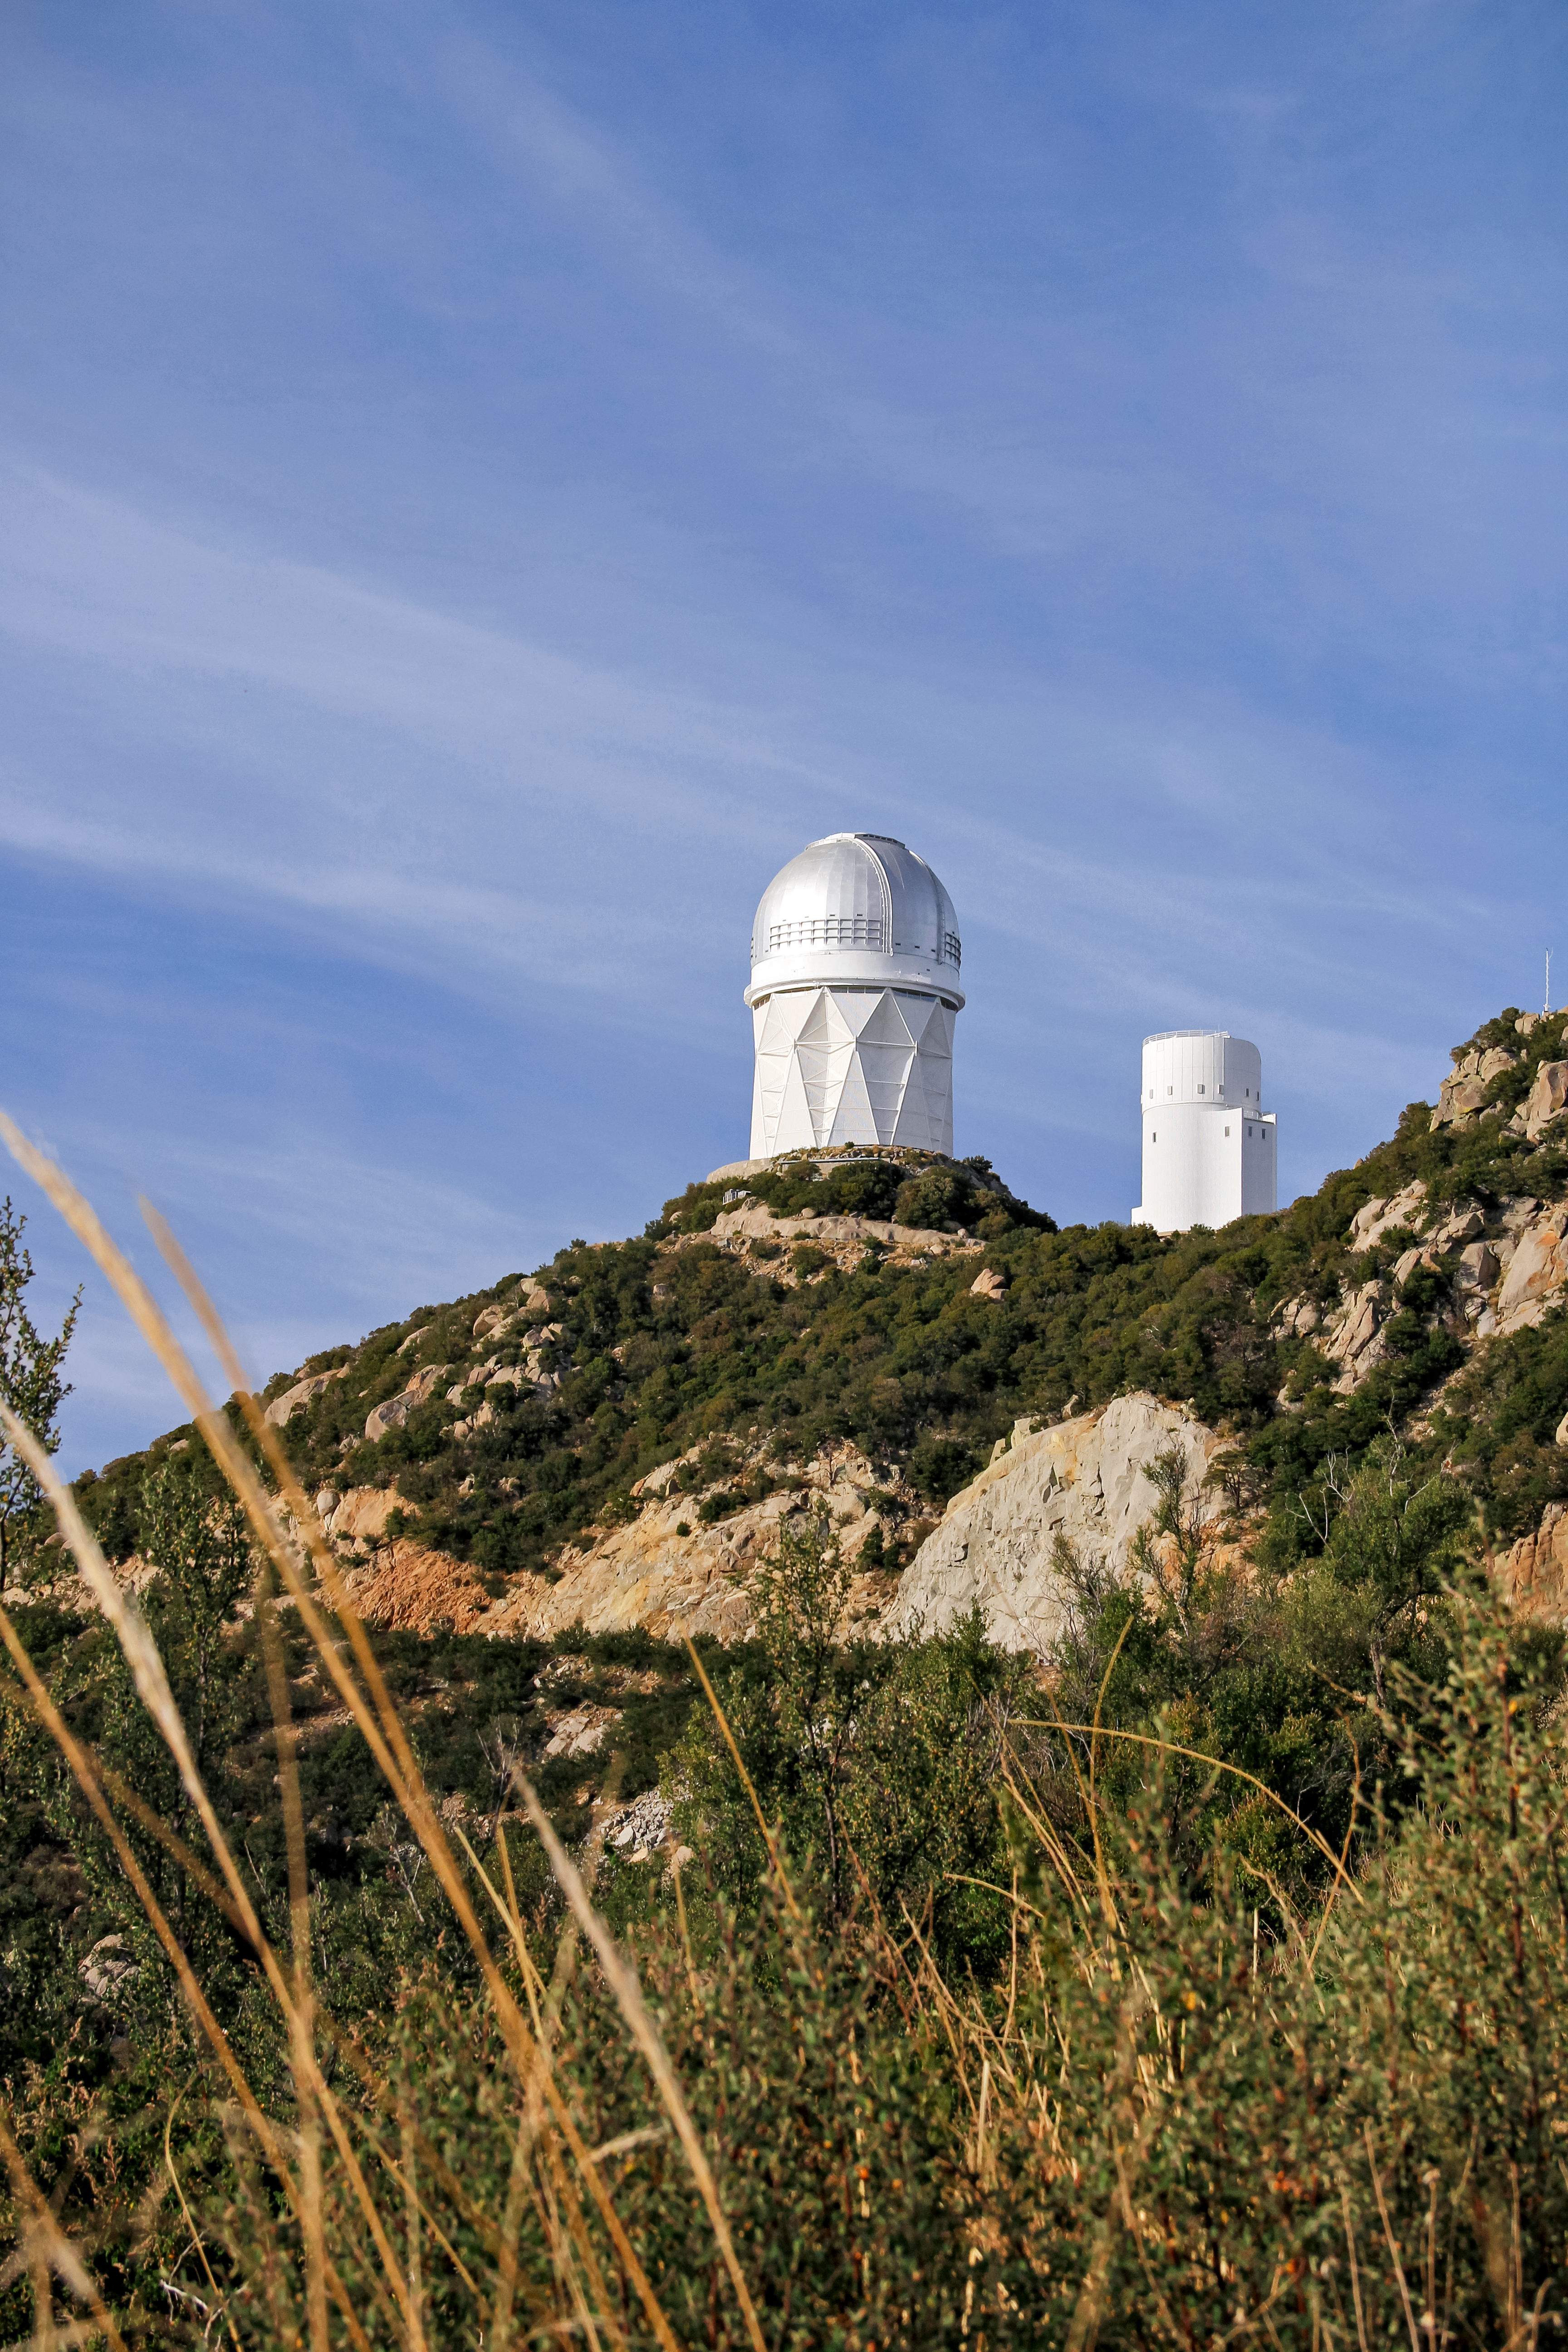

Nicholas U. Mayall 4-meter Telescope

The Nicholas U. Mayall 4-meter Telescope on Kitt Peak National Observatory near Tucson, AZ.

Credit: NOIRLab/KPNO/NSF/AURA/P. Marenfeld